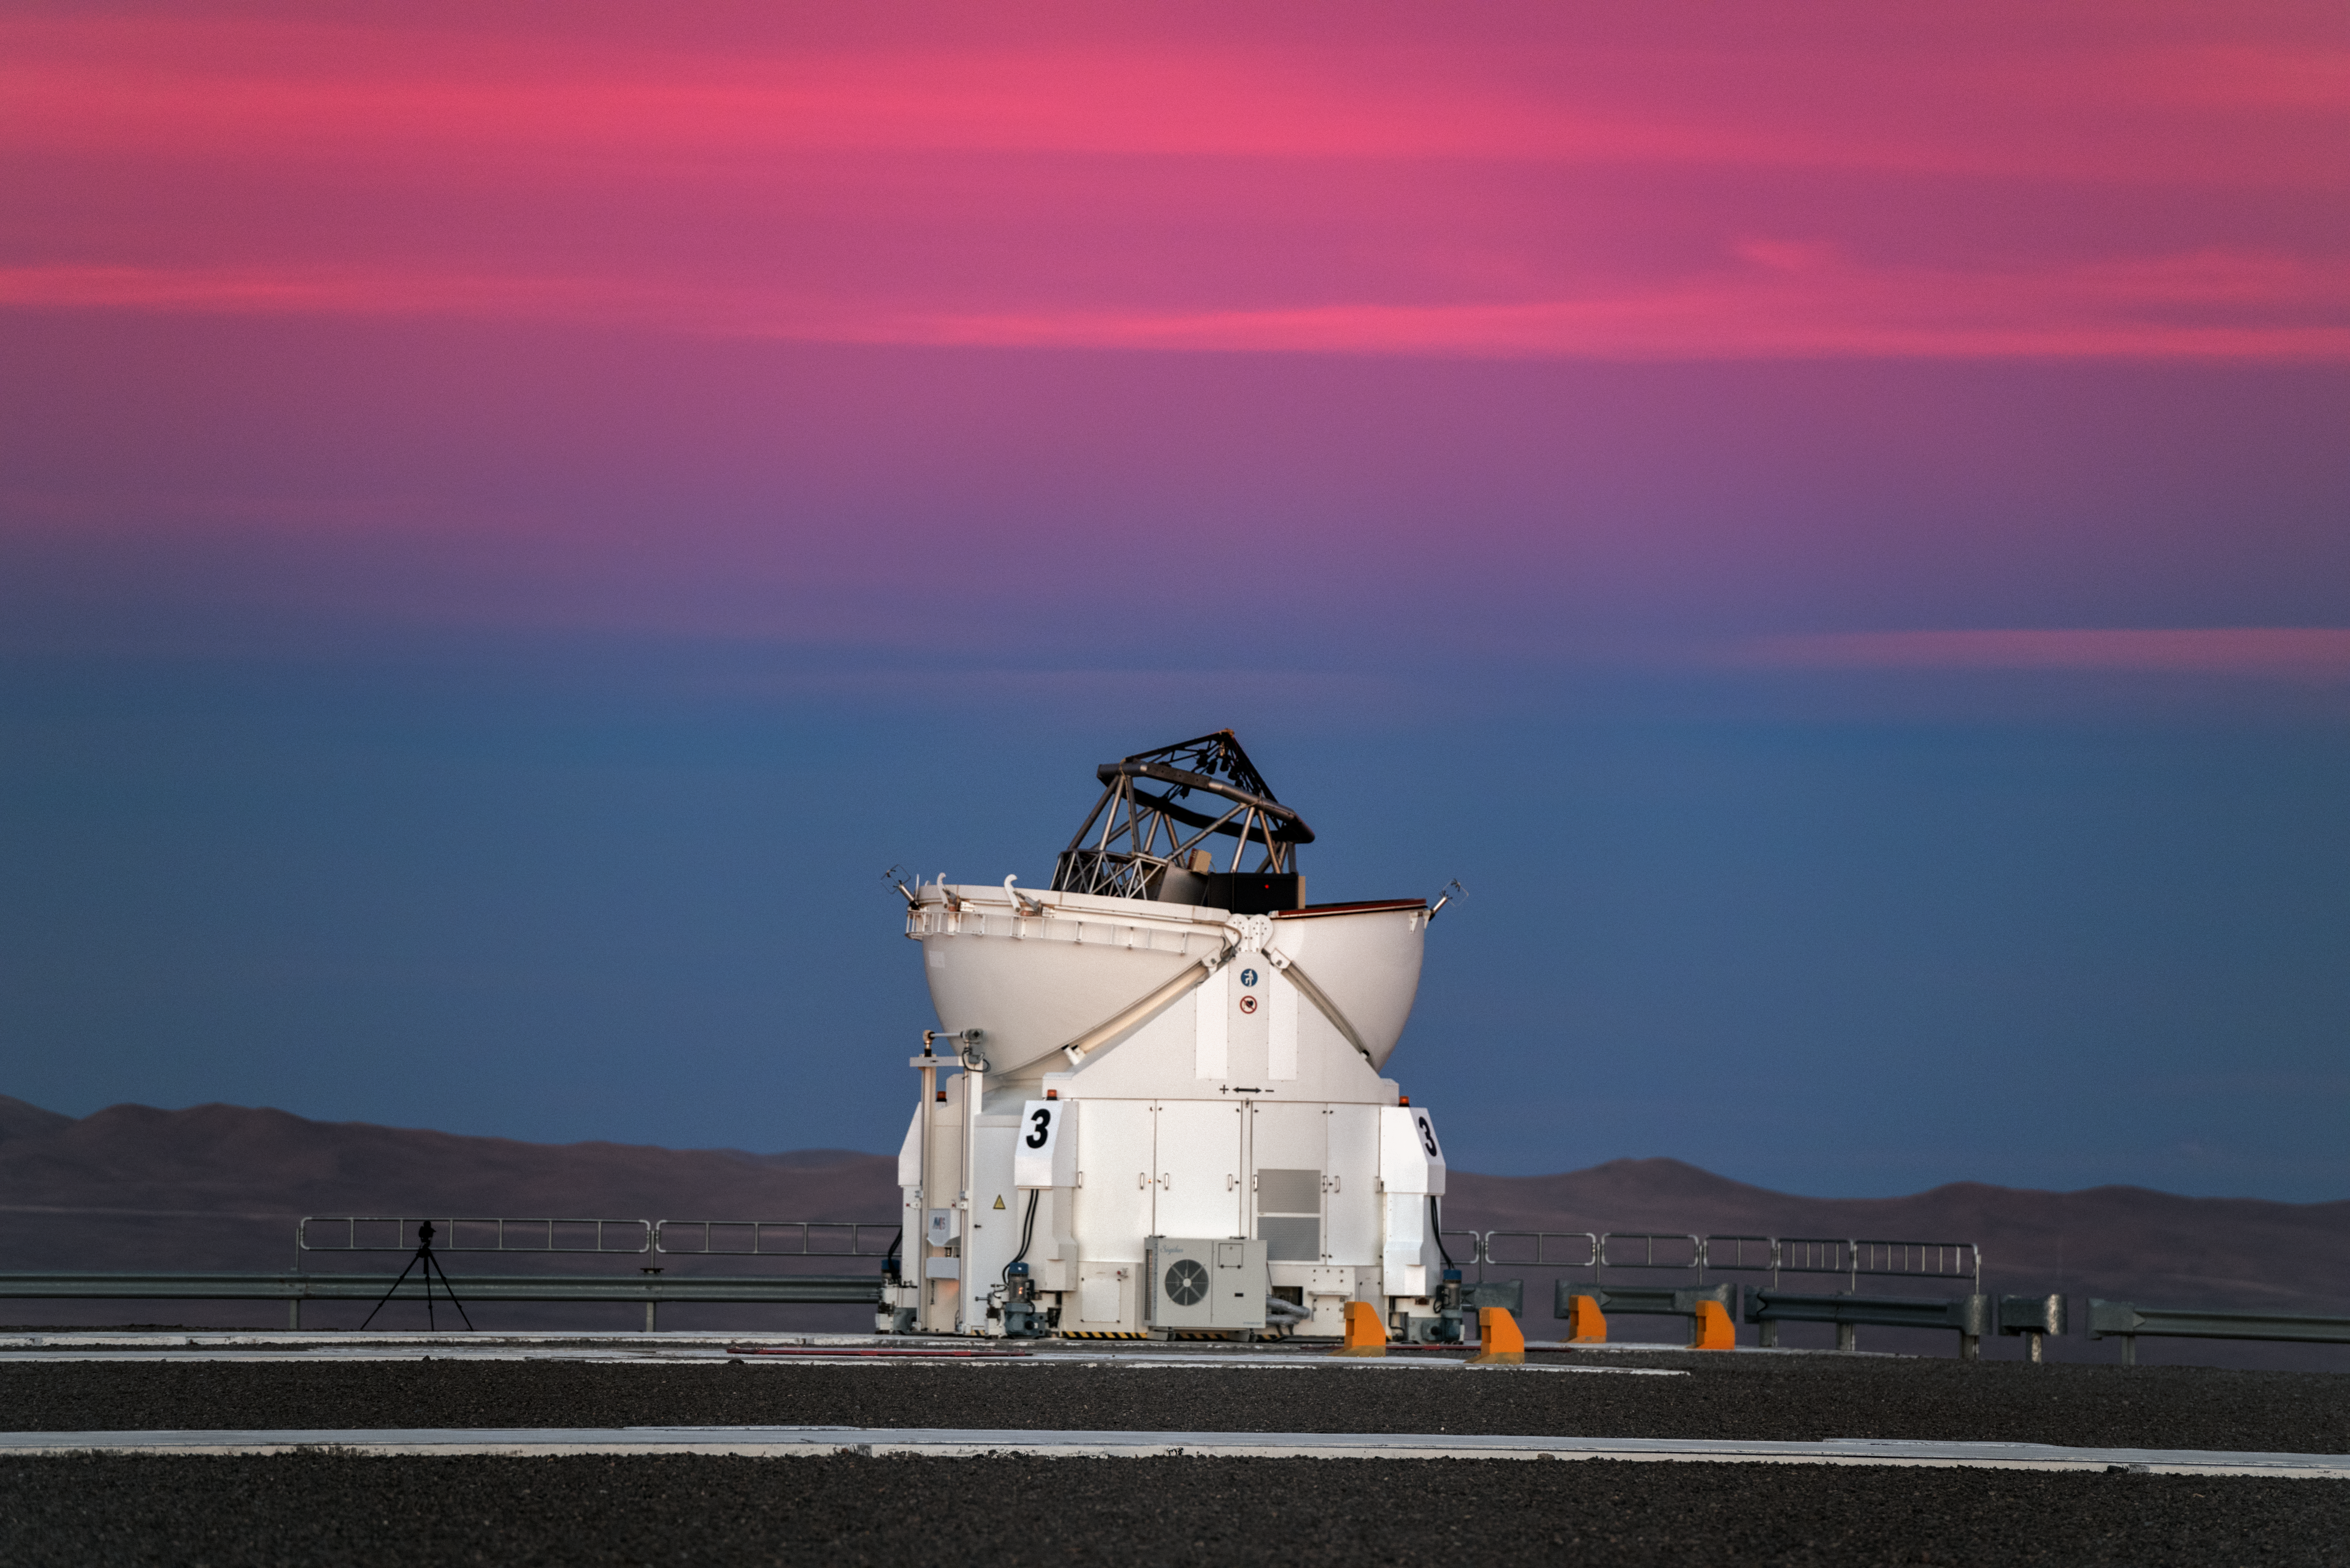

In the pink

The Auxiliary Telescopes (ATs) at ESO's Paranal Observatory work on an ingenious interferometry system, whereby they can be moved and repositioned on rails. In doing so, their total observing power can be greatly increased, as they look out into the Universe beneath the brilliant pink Chilean clouds.

Credit: ESO/Y. Beletsky